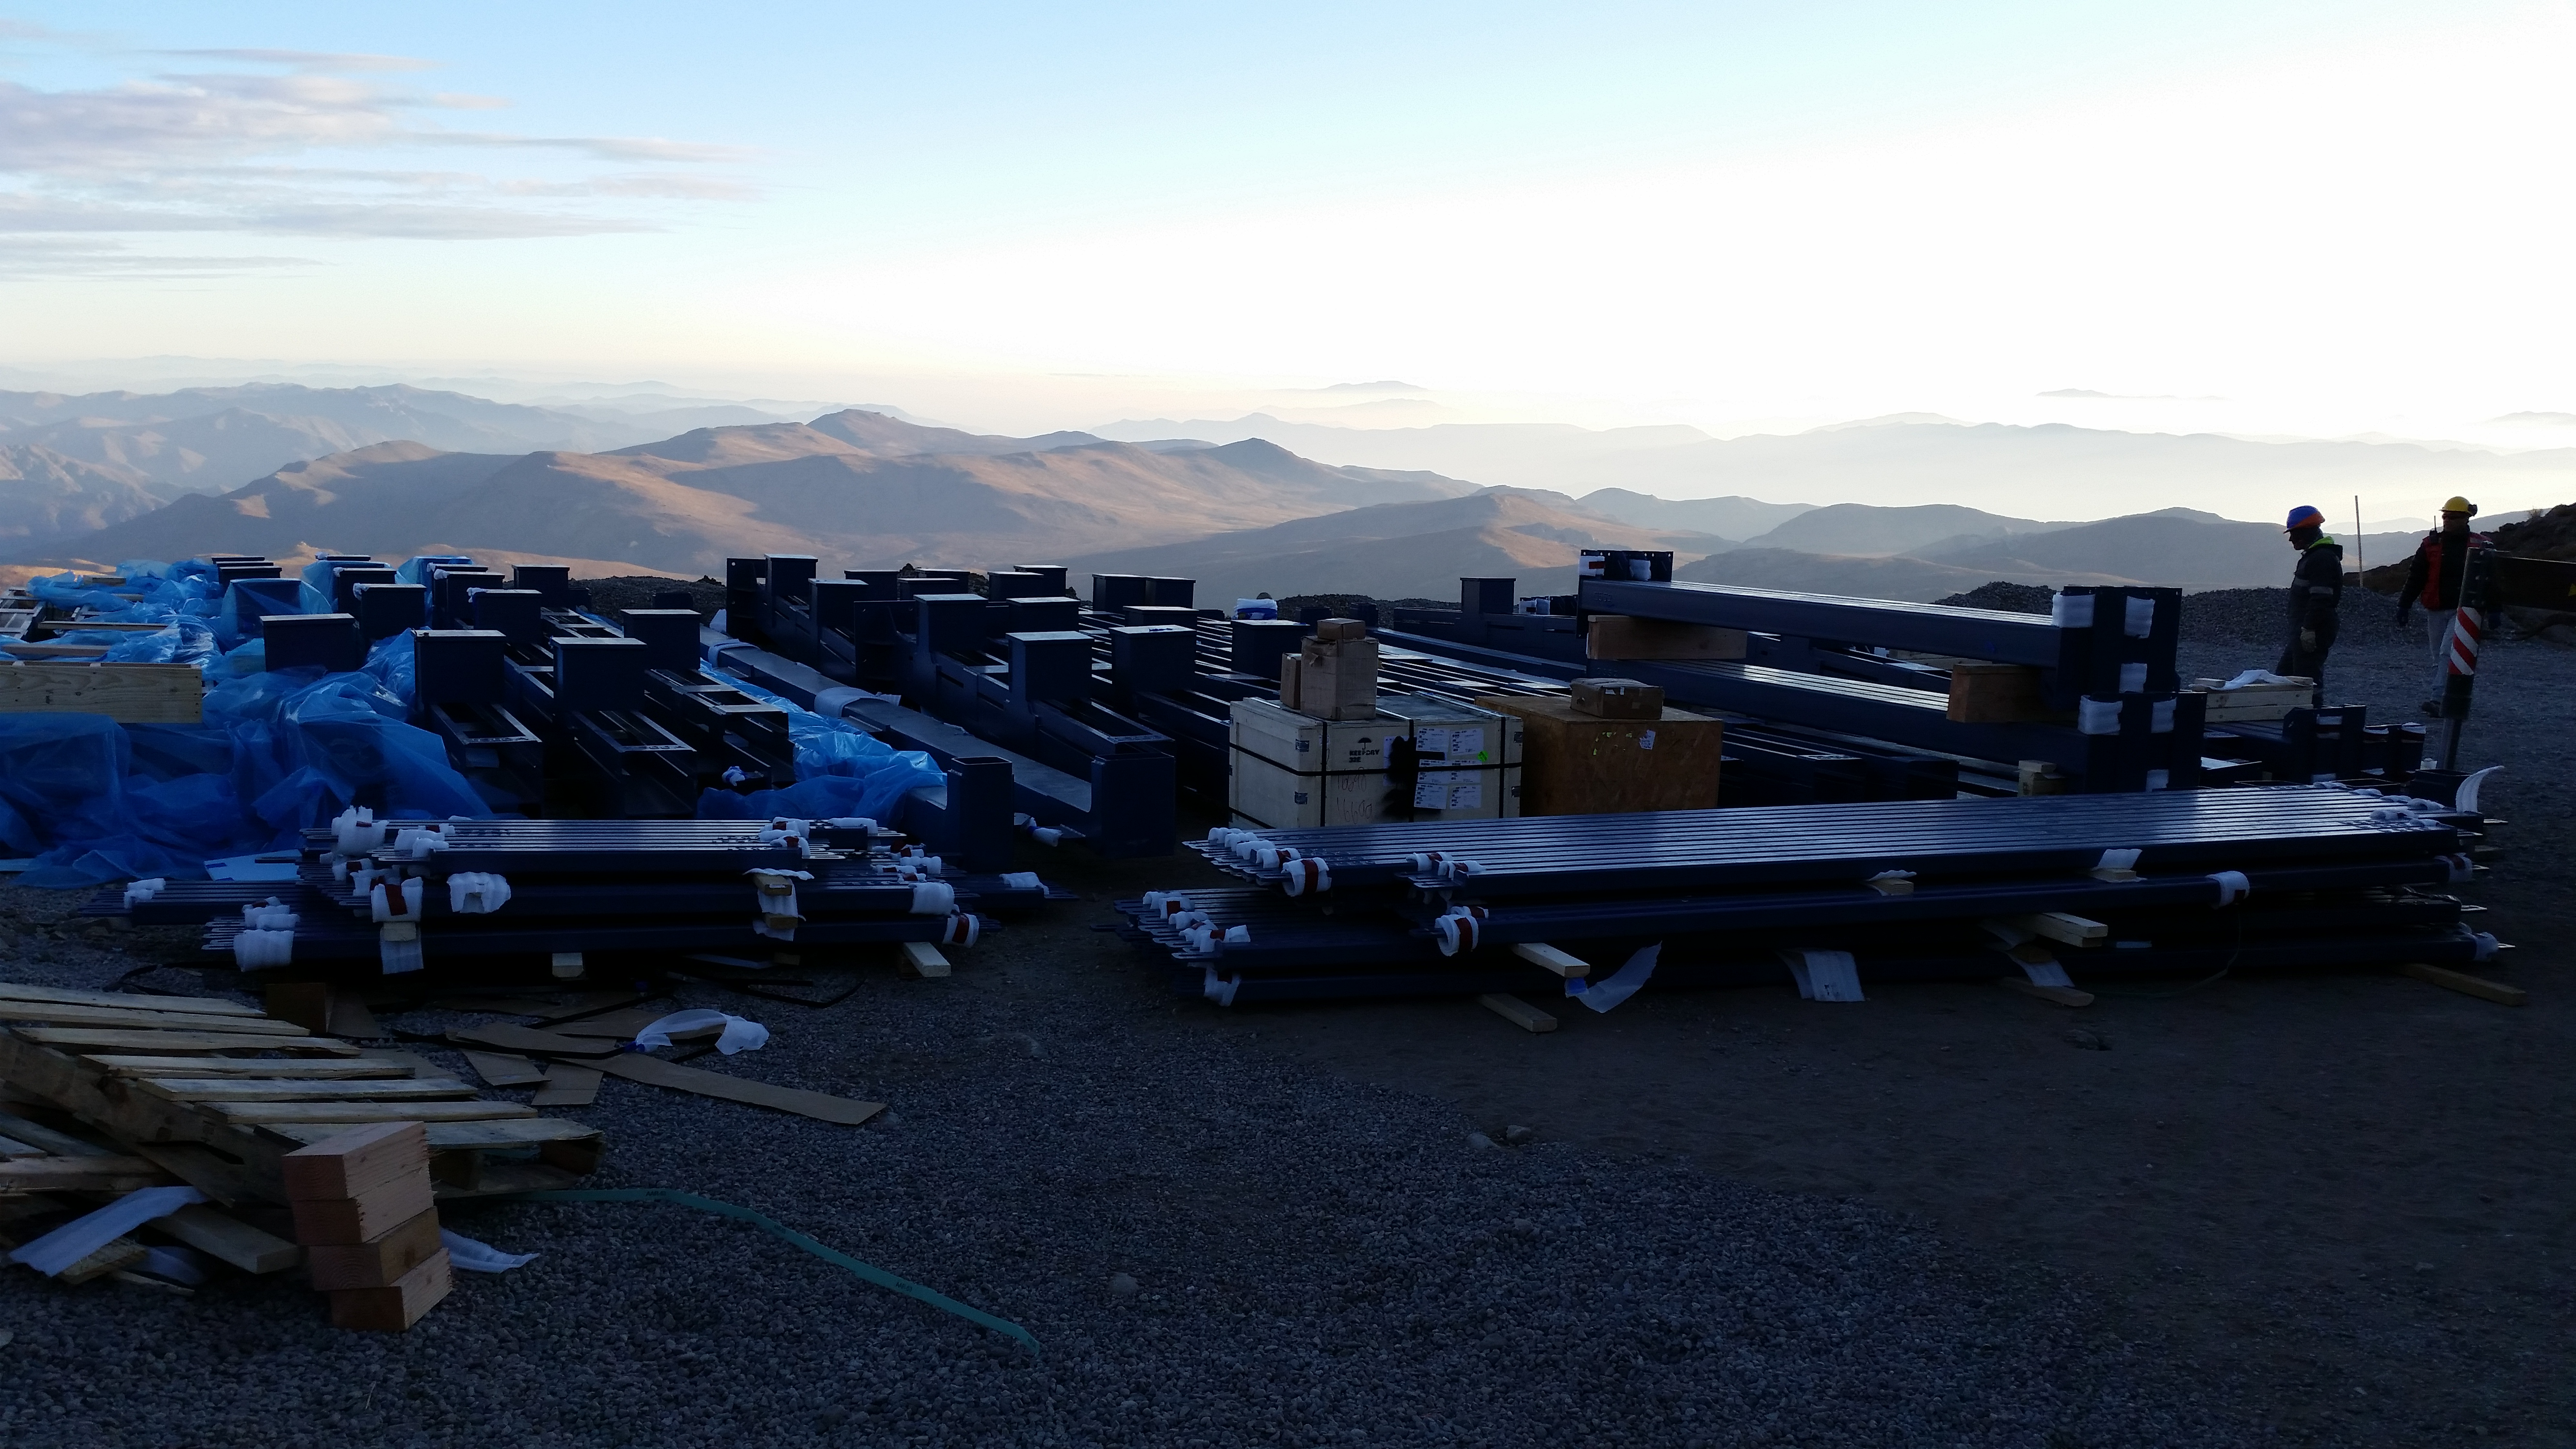

Unloading

Unloading of the first Pflow (Industrial equipment supplier) containers.

Credit: Rubin Observatory/NSF/AURA